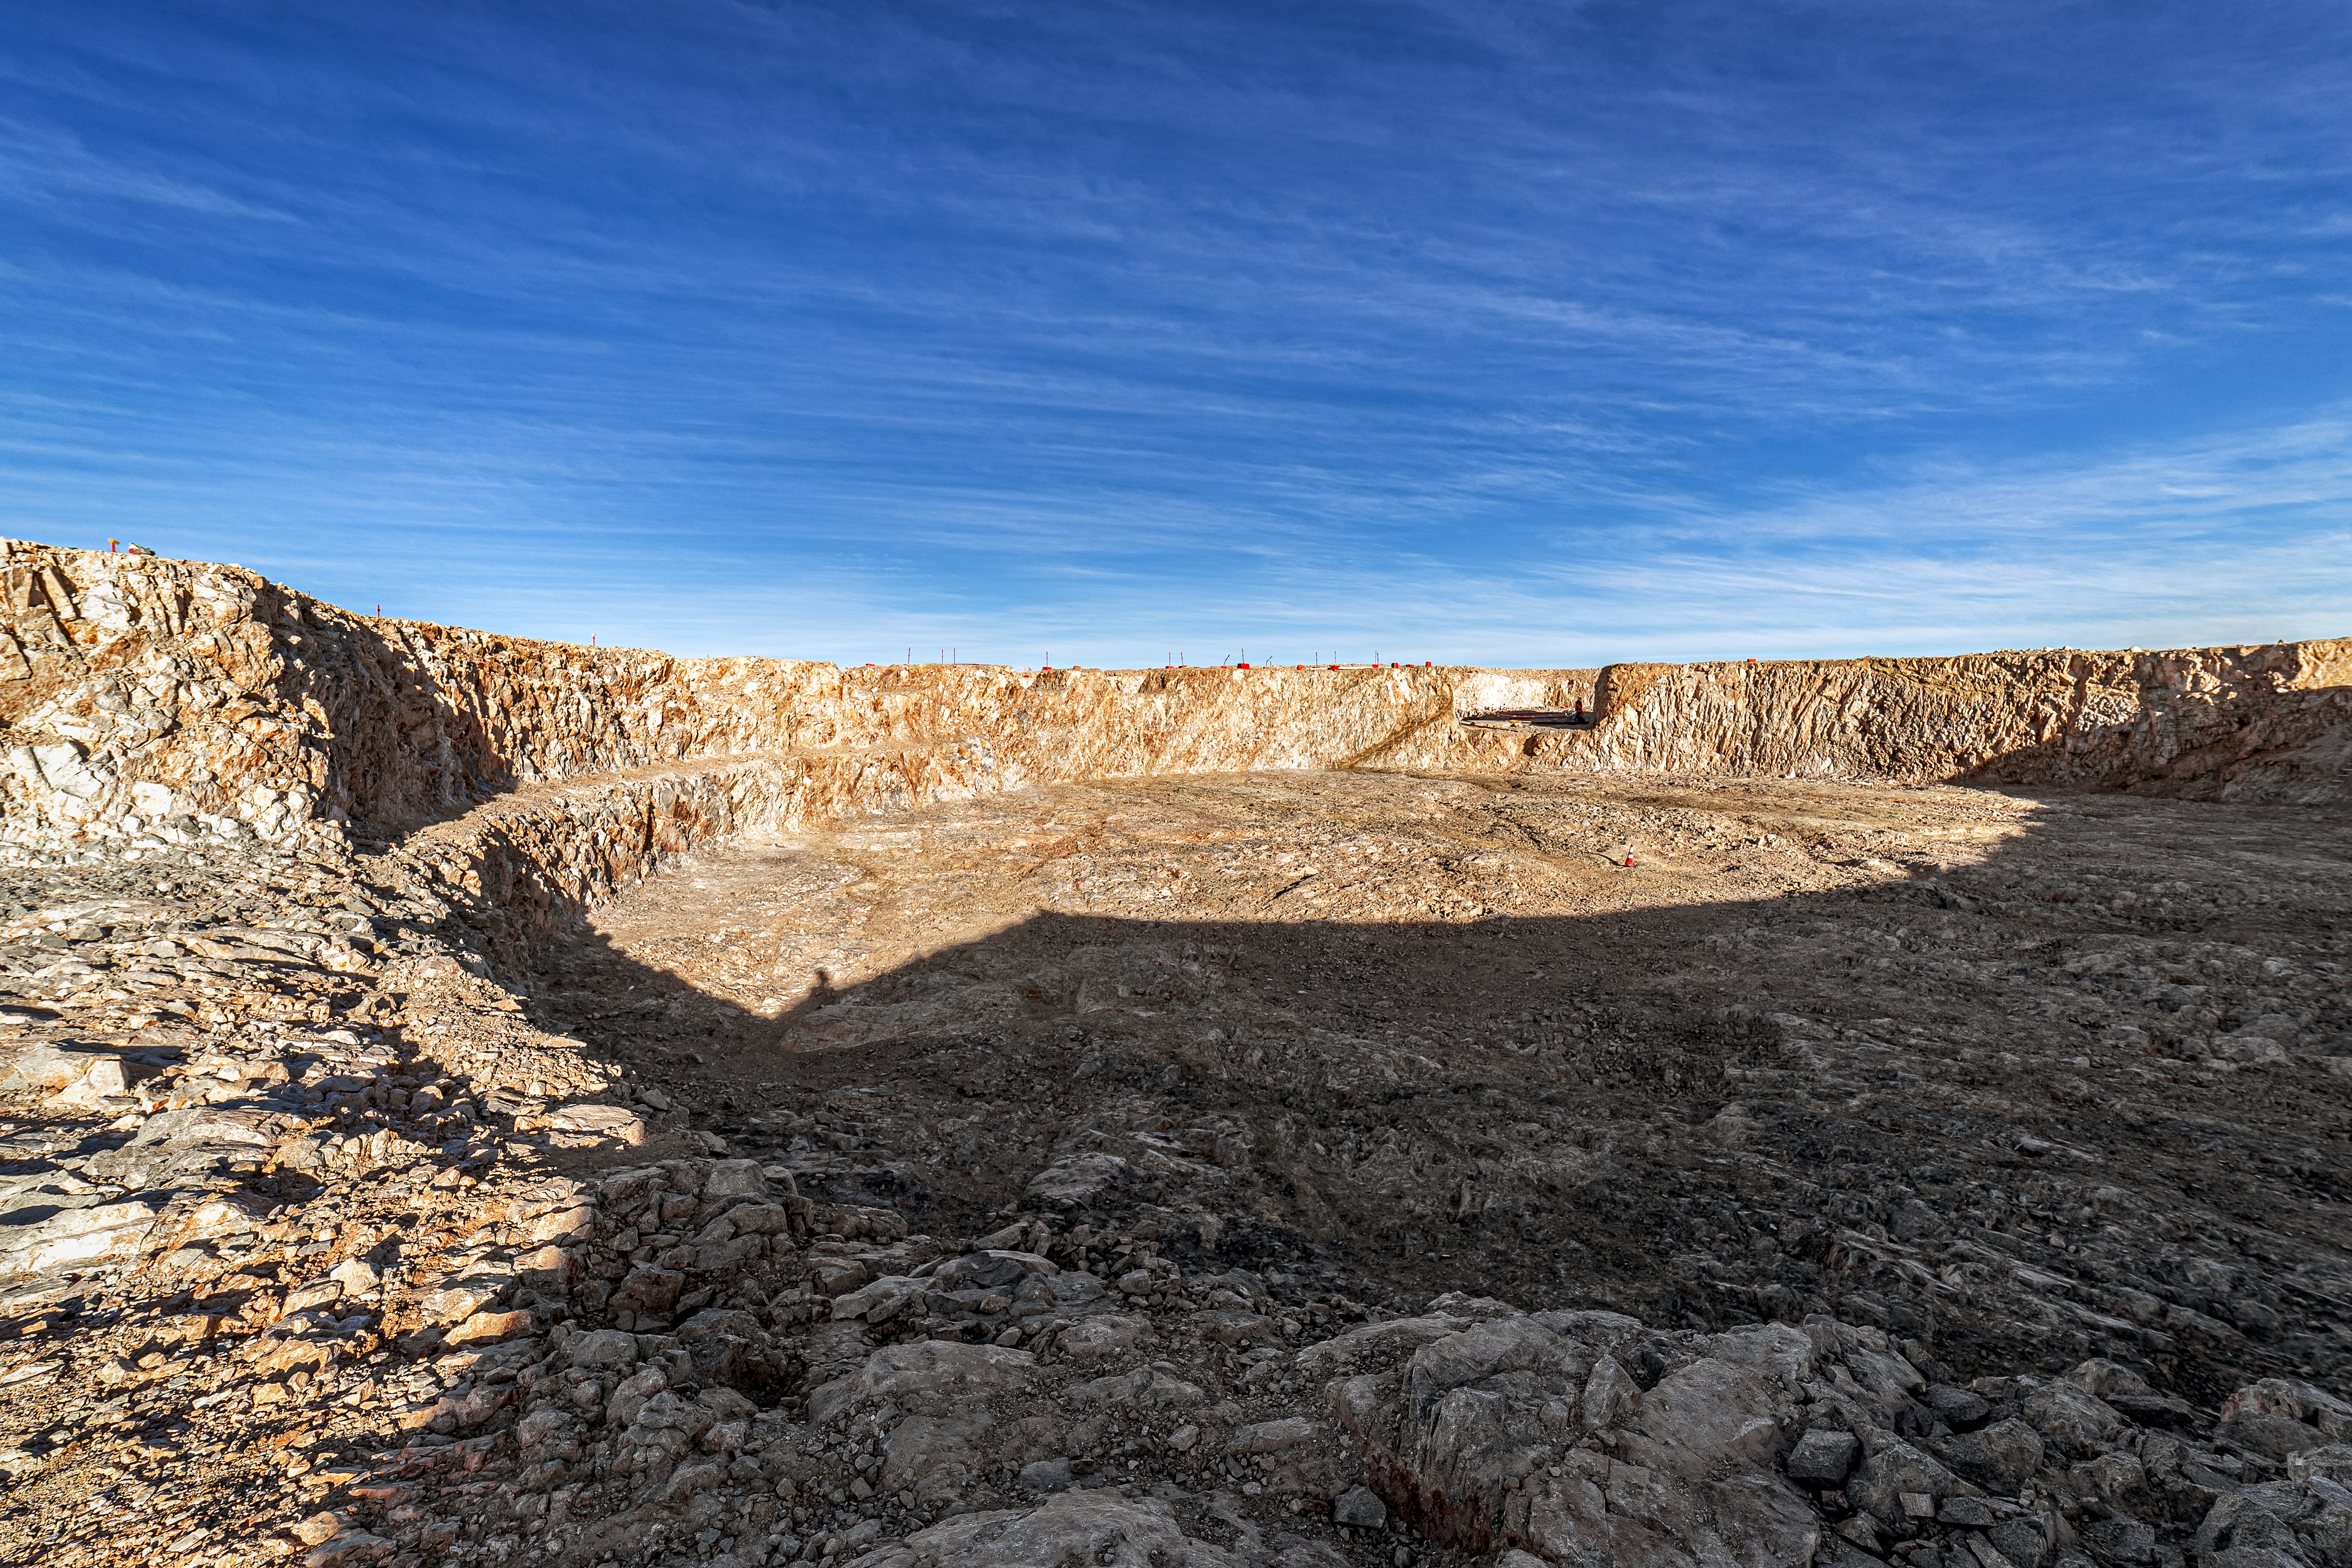

Construction of the ELT in Chile

Construction of the ELT is underway in Chile, 2019. The ELT will have fantastic resolution and will provide images 16 times sharper than those from the Hubble Space Telescope.

Credit: ESO/P. Horálek